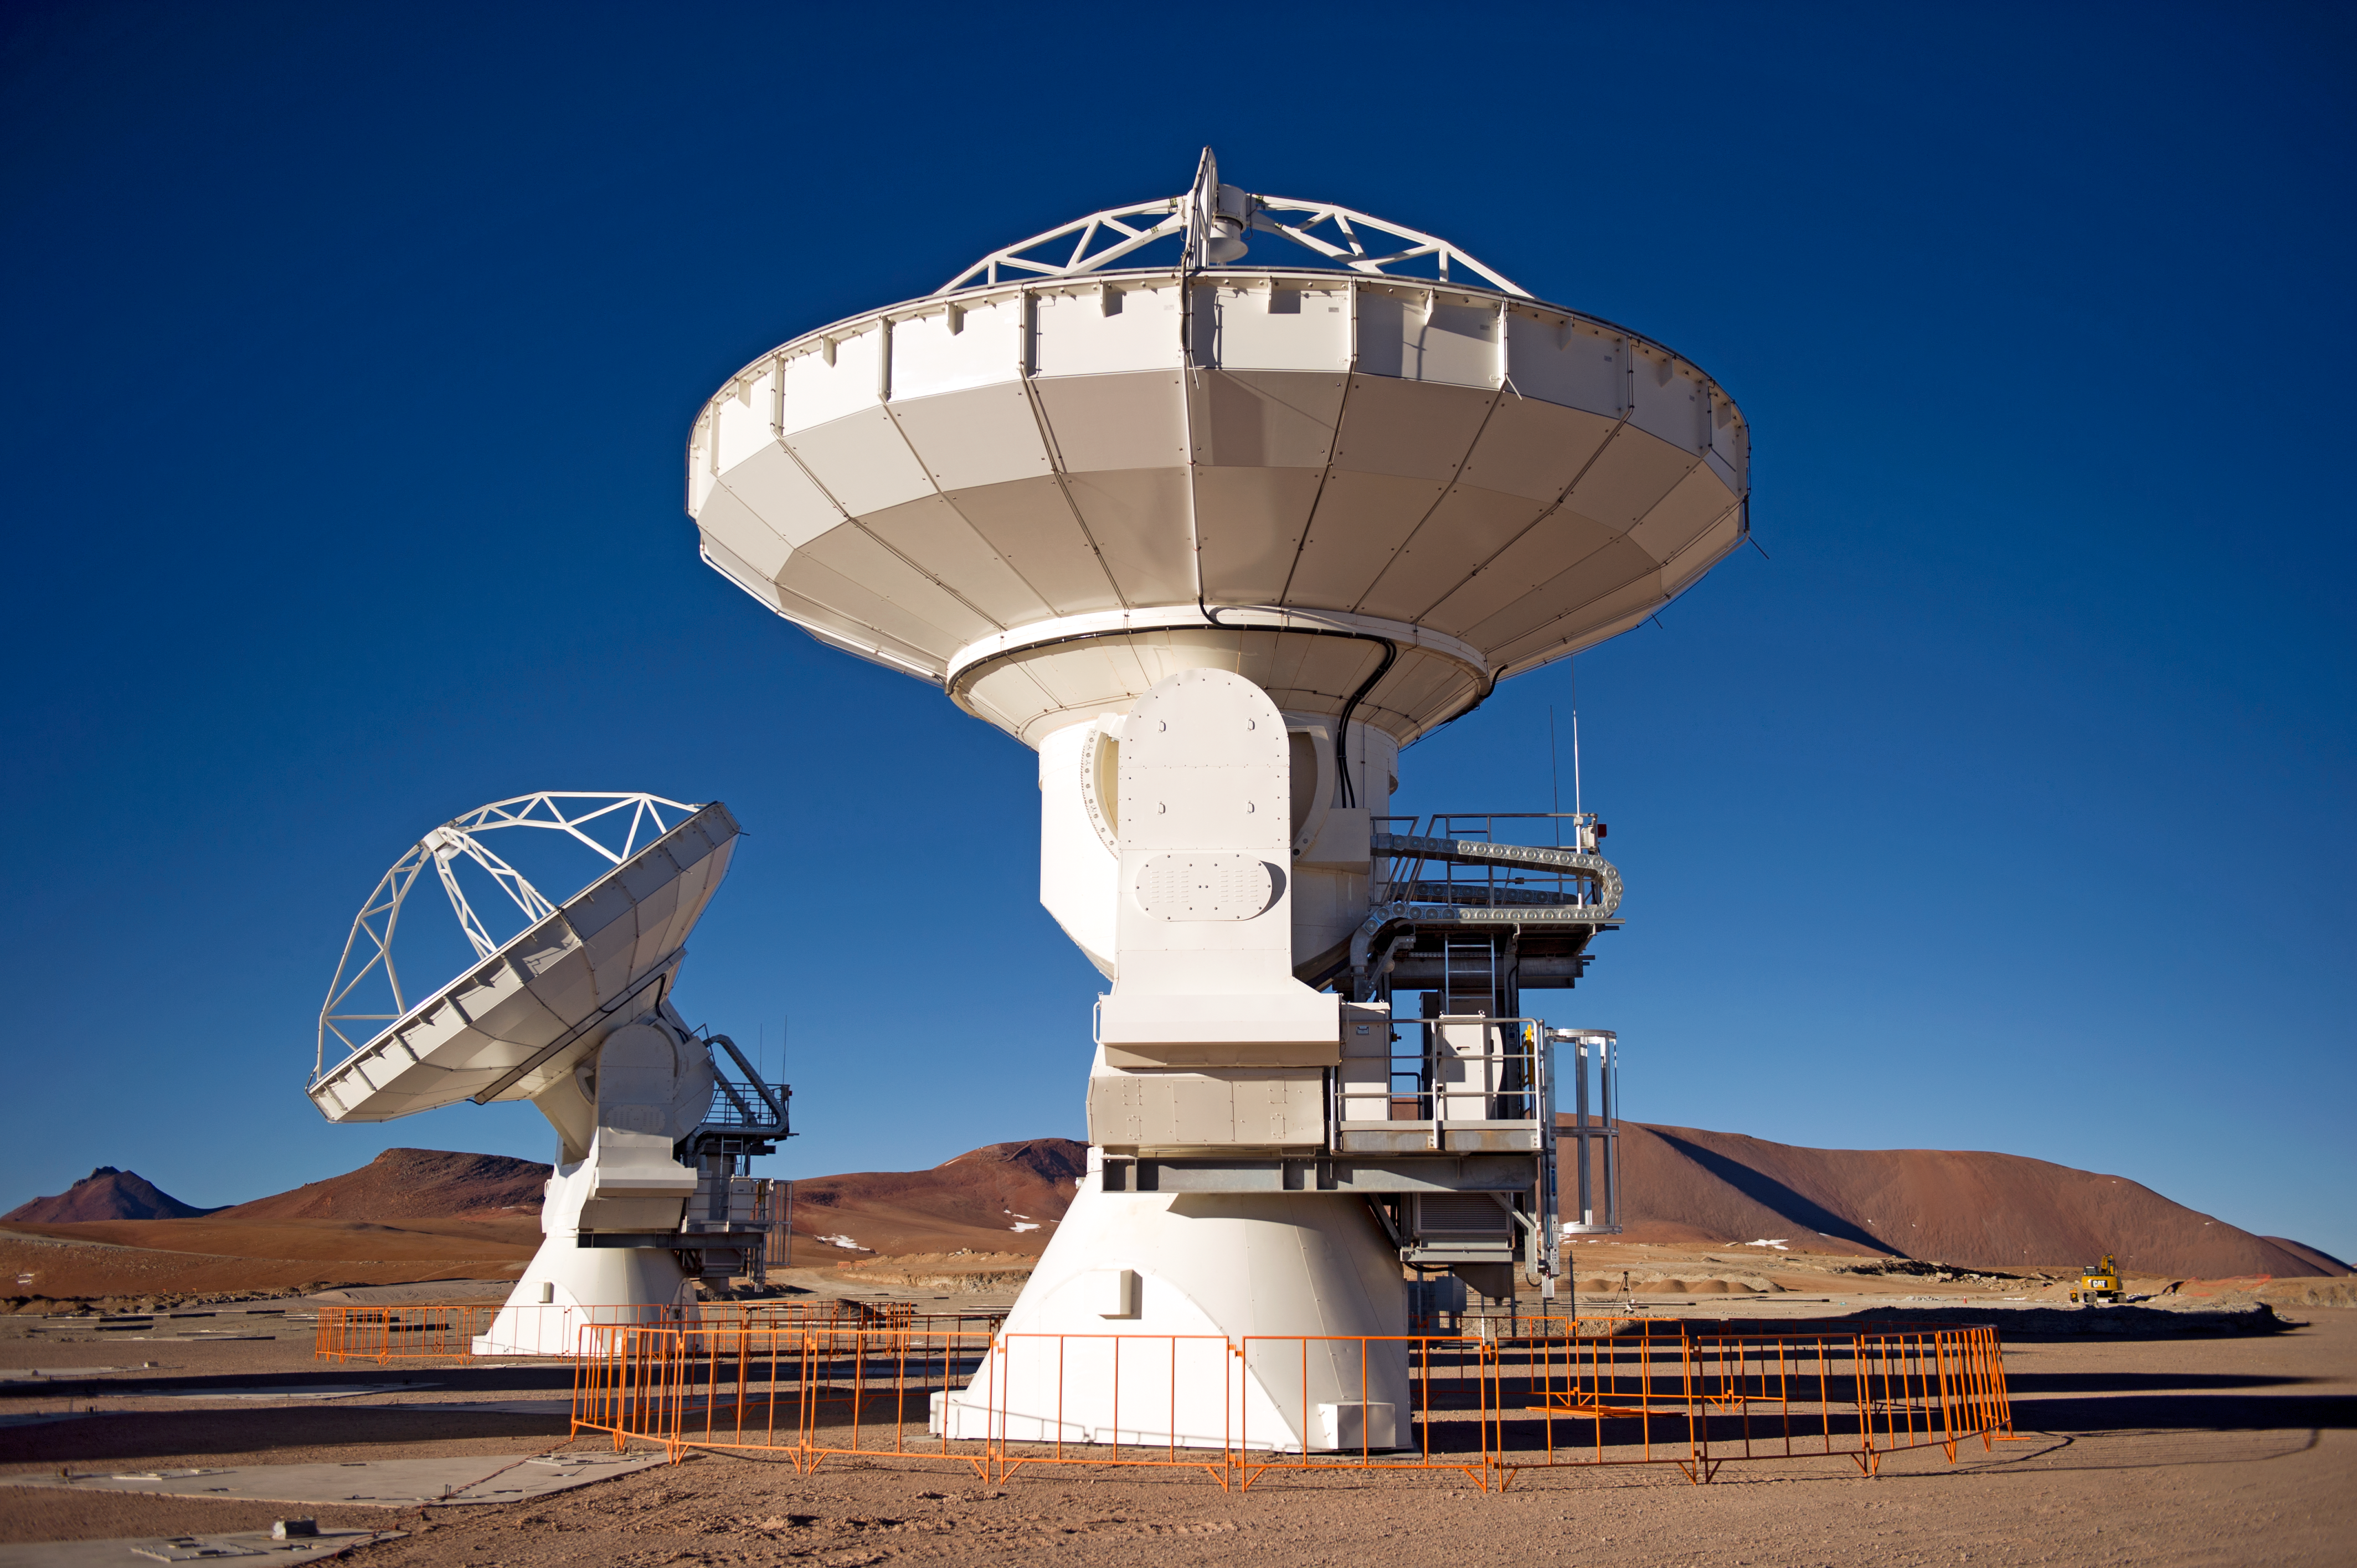

The first ALMA antennas on Chajnantor

Two of the first ALMA antennas at the Array Operations Site (AOS), where they are being tested as part of the ongoing Commissioning and Science Verification process. The AOS is located at 5000 metres altitude on the Chajnantor plateau, about 50 km away from San Pedro de Atacama, in the II Region of Chile. The 66 ALMA antennas will be spread across the desert plateau over distances from 200 metres to 16 kilometres, which will give ALMA a powerful variable "zoom". This picture was taken in June 2010. ALMA, the Atacama Large Millimeter/submillimeter Array, is the largest astronomical project in existence and is a truly global partnership between the scientific communities of East Asia, Europe and North America with Chile. ESO is the European partner in ALMA.

Credit: ESO/José Francisco Salgado (josefrancisco.org)